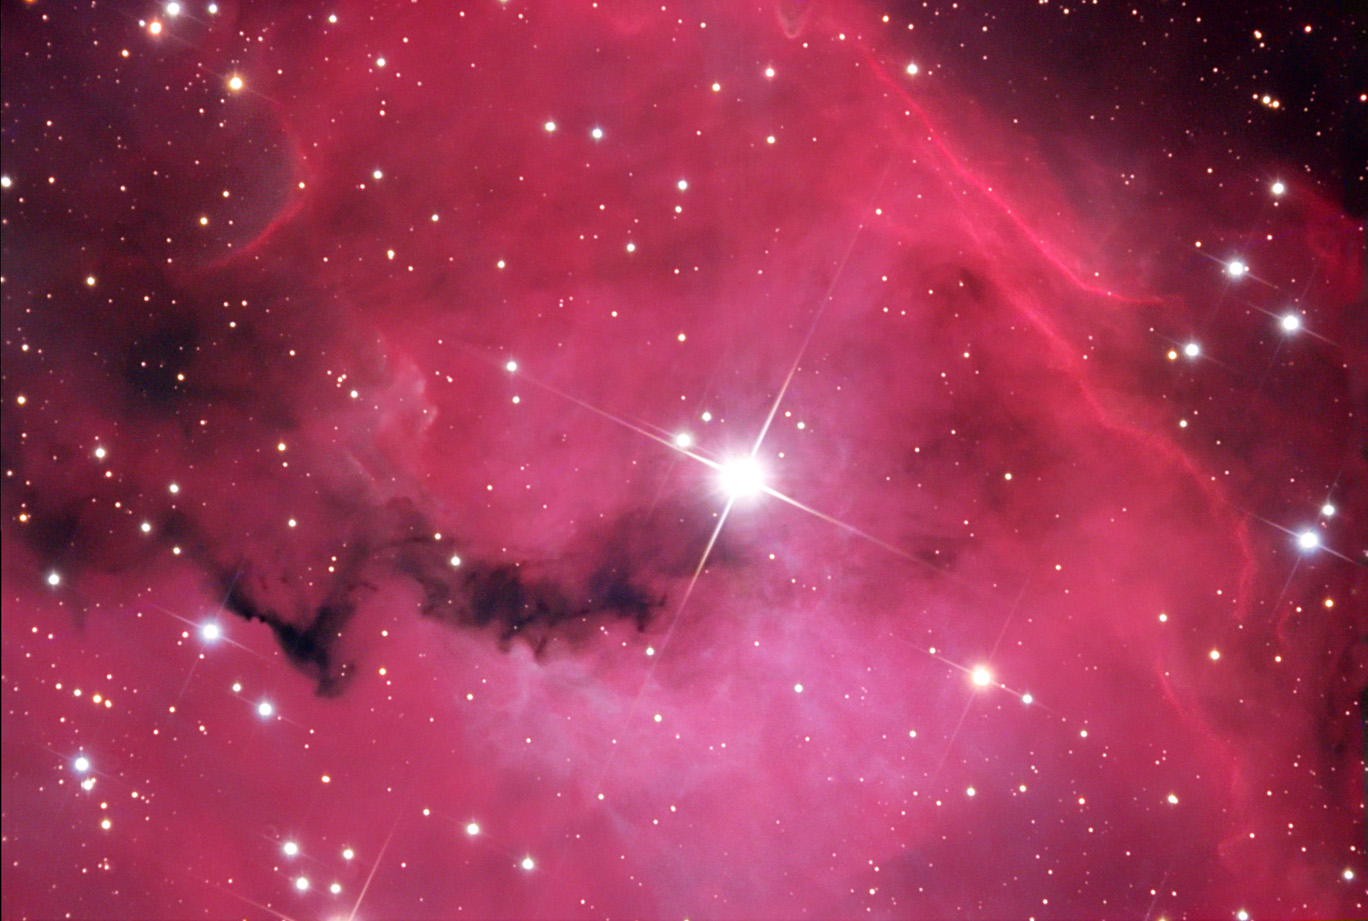

Van den Bergh 93

Curtains of gas and dust dramatically open here to reveal the inner region of this star-forming region. Unceremoniously named, bright star SAO 152320 shines with intense light in the center of this field. Clouds of gas glow strongly and dust shrinks quickly under its radiative prowess. This vista lies some 4000 light years away towards the constellation of Monoceros. This is a portion of a much larger nebula called Gum 1.

This image was taken as part of Advanced Observing Program (AOP) program at Kitt Peak Visitor Center during 2014.

Credit: KPNO/NOIRLab/NSF/AURA/Bill Uminski and Cyndi Kristopeit/Adam Block